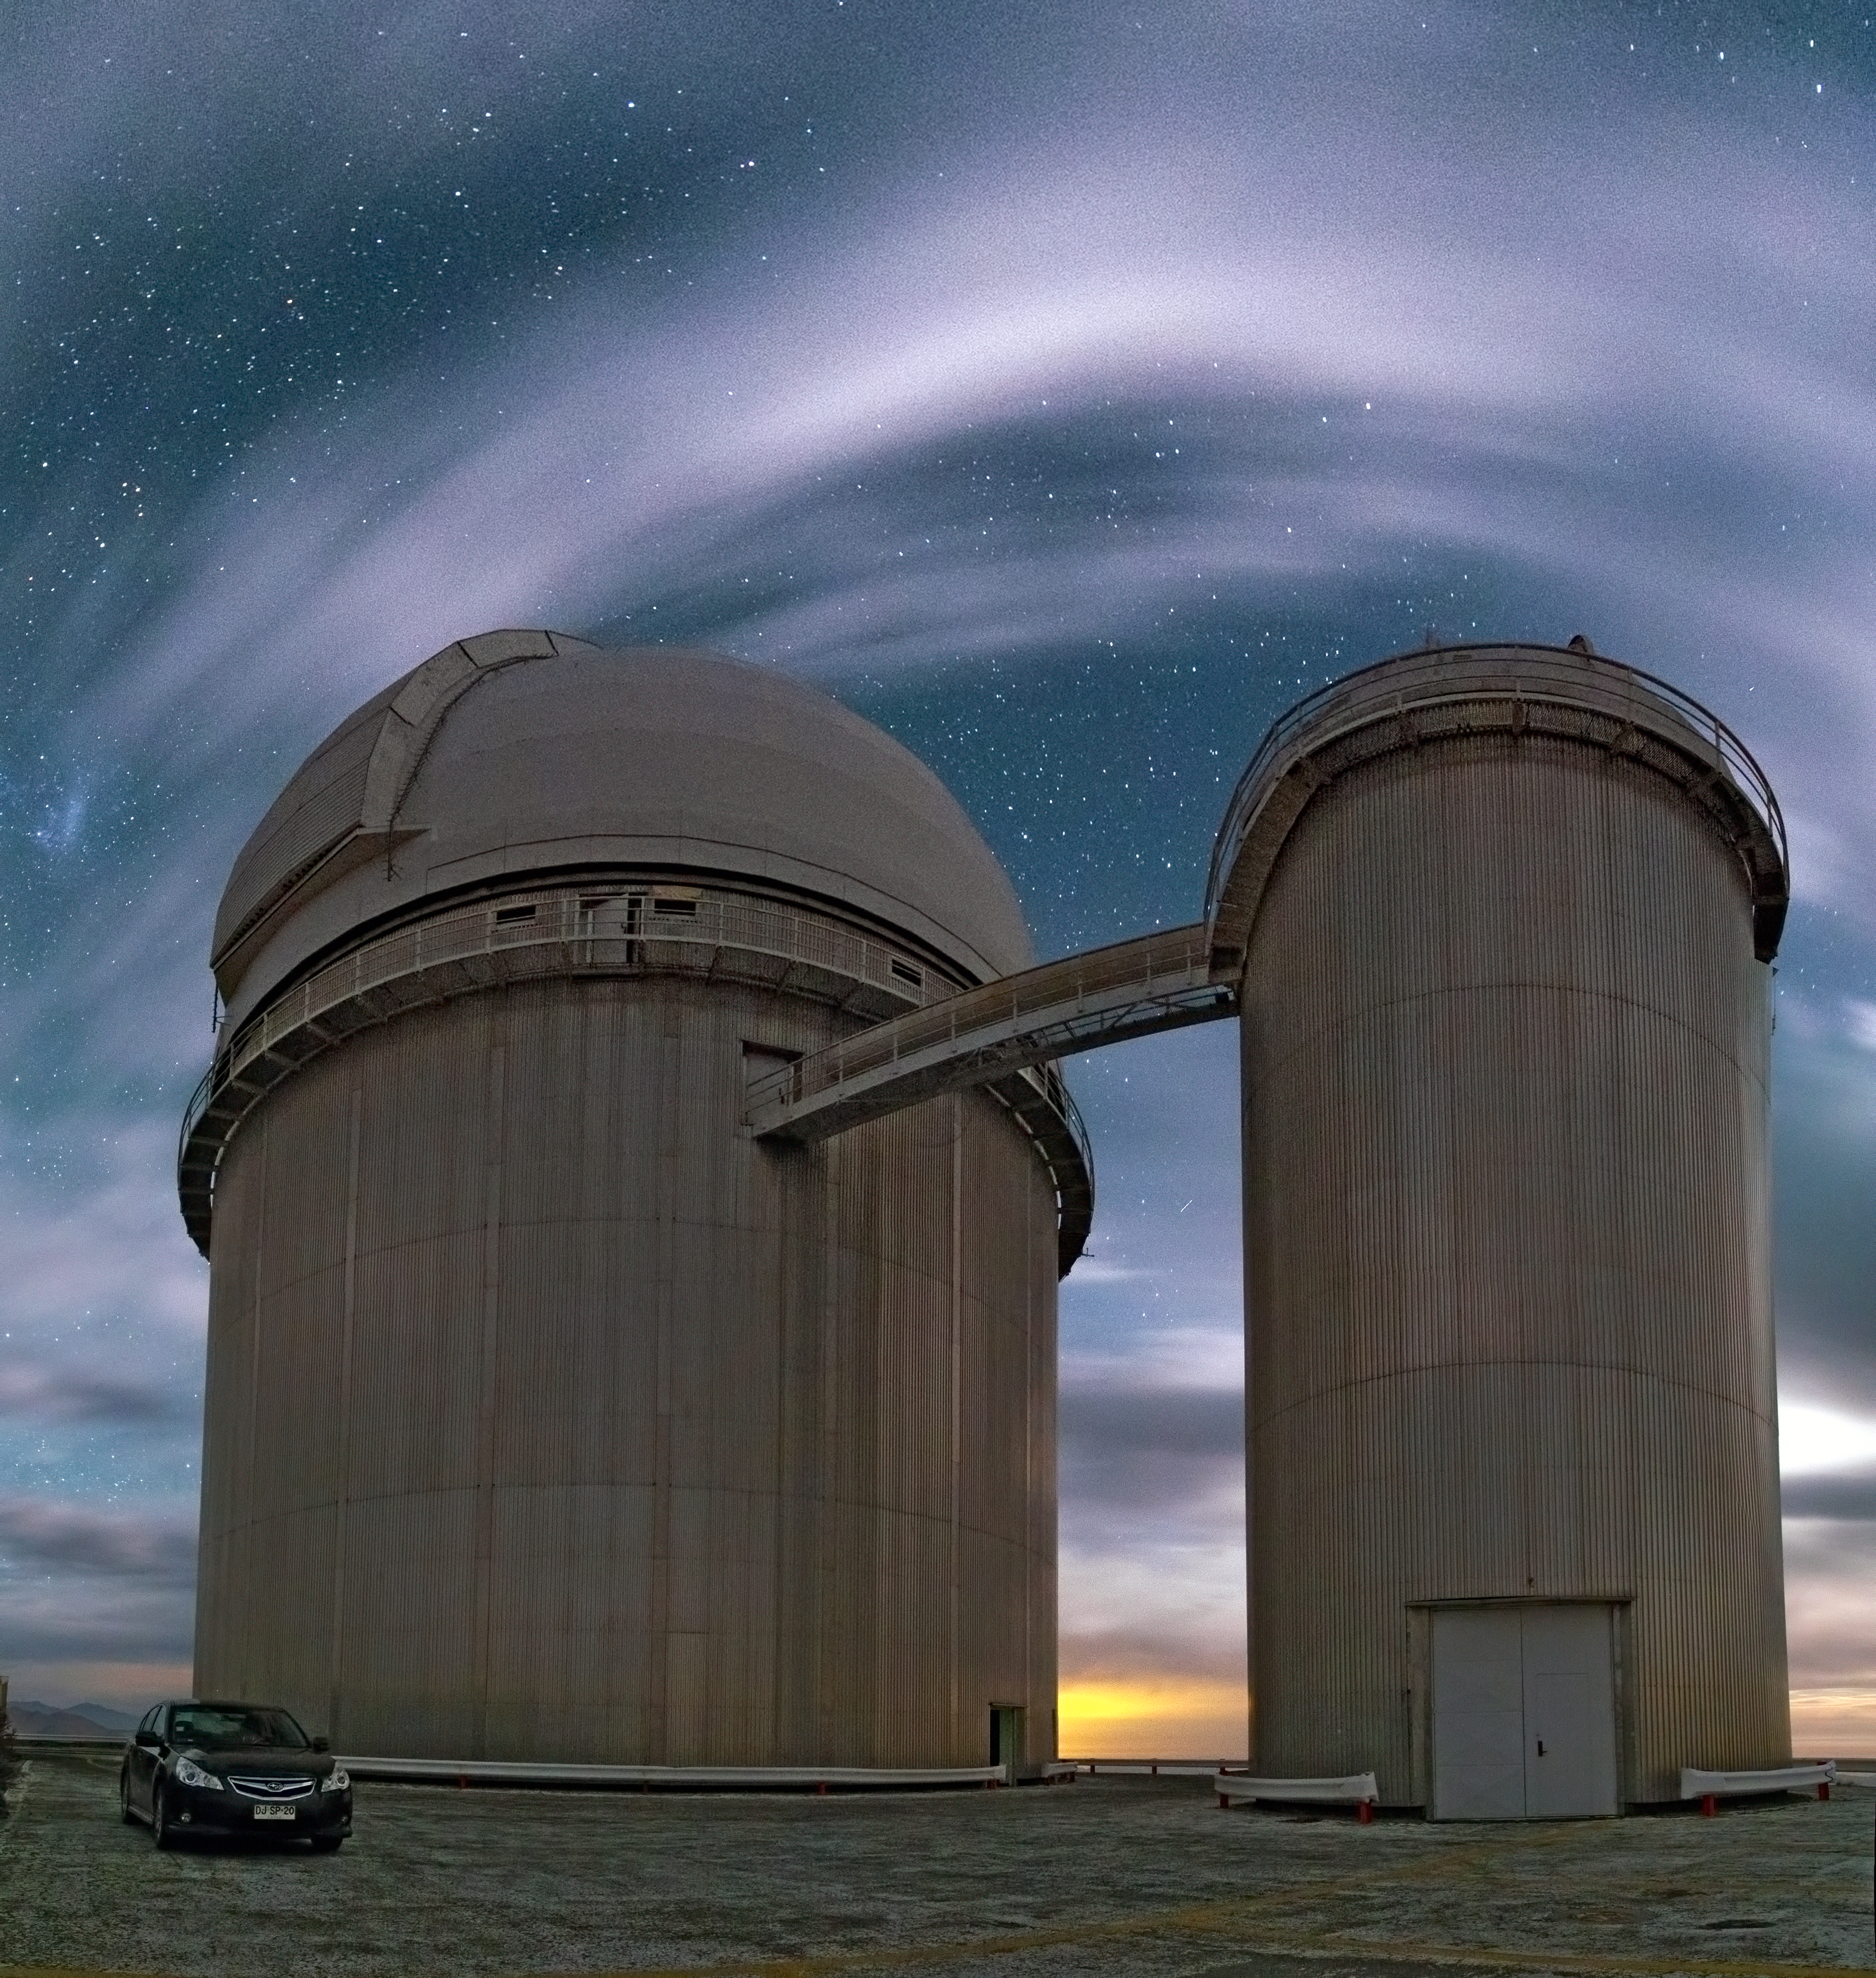

Cloudy domes

A rare sight, clouds pass by La Silla Observatory in this image taken by ESO Photo Ambassador Yuri Beletsky.

Credit: Y. Beletsky (LCO)/ESO